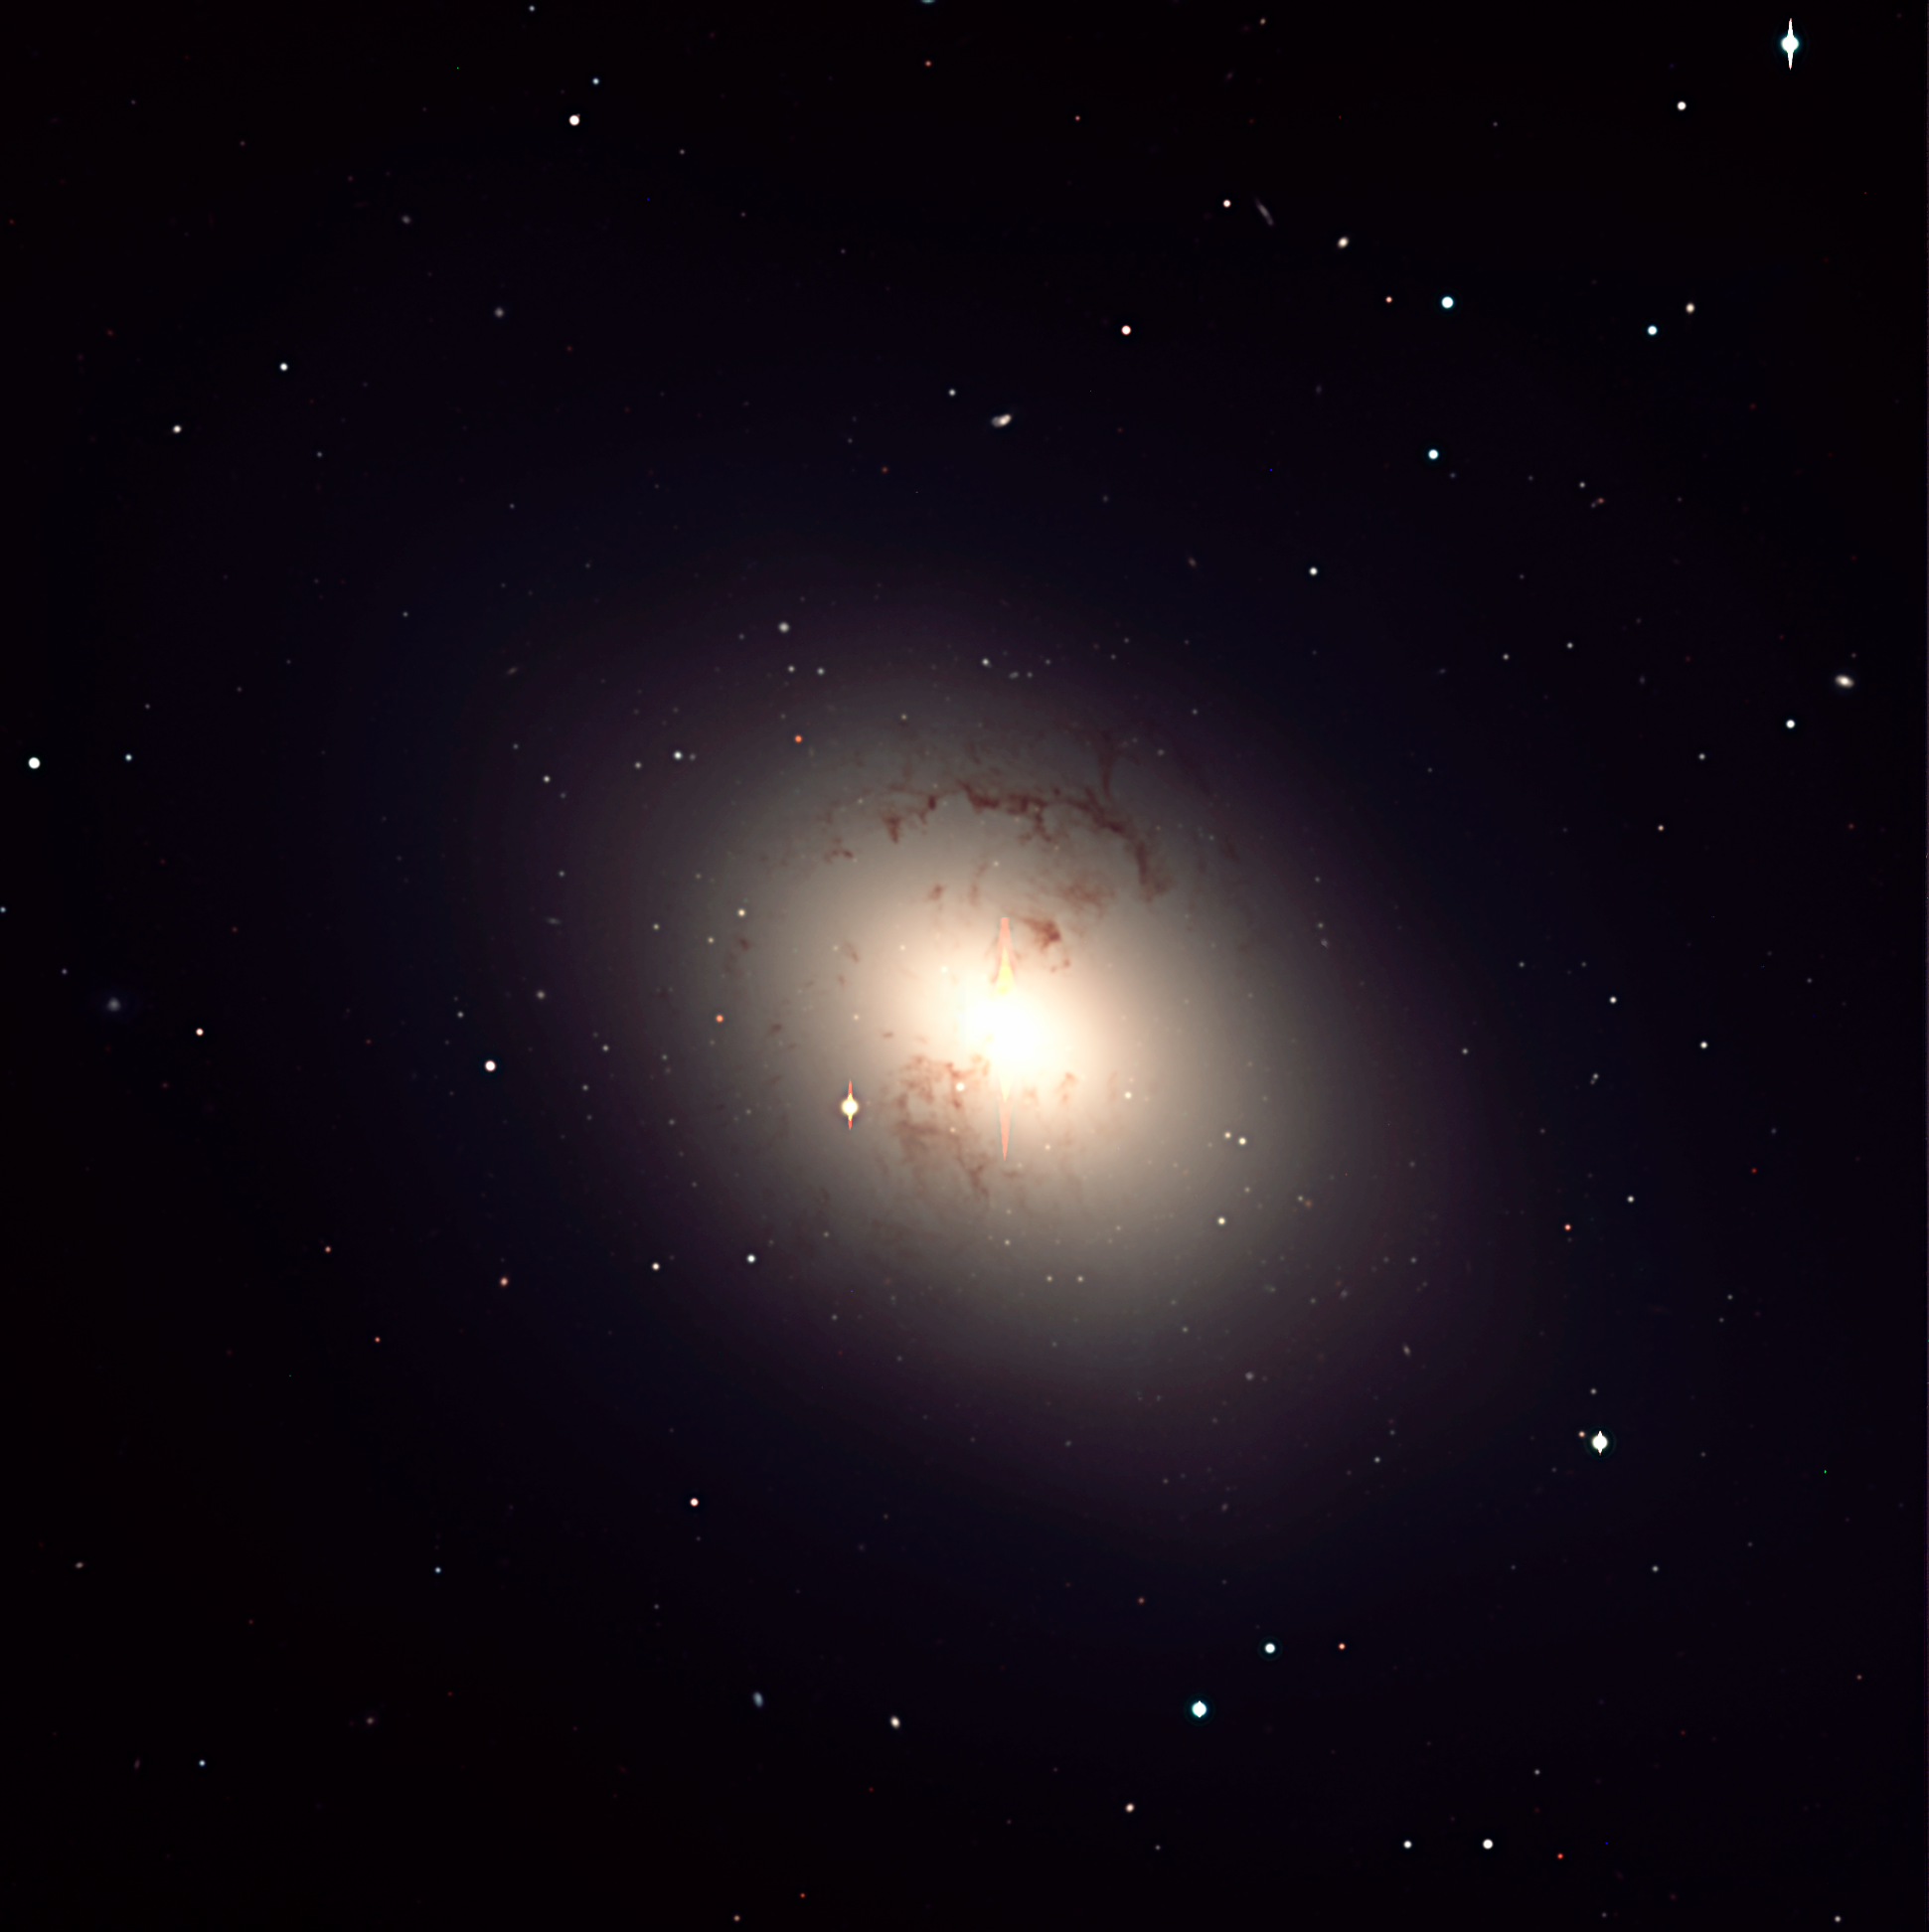

Giant elliptical galaxy NGC 1316 in Fornax Cluster

Colour composite photo of the central area of NGC 1316, a giant elliptical galaxy in the Fornax cluster of galaxies. Many dark dust clouds and lanes are visible. Some of the star-like objects in the field are globular clusters of stars that belong to the galaxy. It is based on CCD exposures, obtained with the 8.2-m VLT/ANTU telescope and the FORS-1 multi-mode instrument through B (blue), V (green-yellow) and I (here rendered as red) filters, respectively. The "pyramids" above and below the bright centre of the galaxy and the vertical lines at some of the brighter stars are caused by overexposure ("CCD bleeding"). The field measures 6.8 x 6.8 arcmin 2, with 0.2 arcsec/pixel. The image quality of this composite is about 0.9 arcsec. North is up and East is left.

Credit: ESO